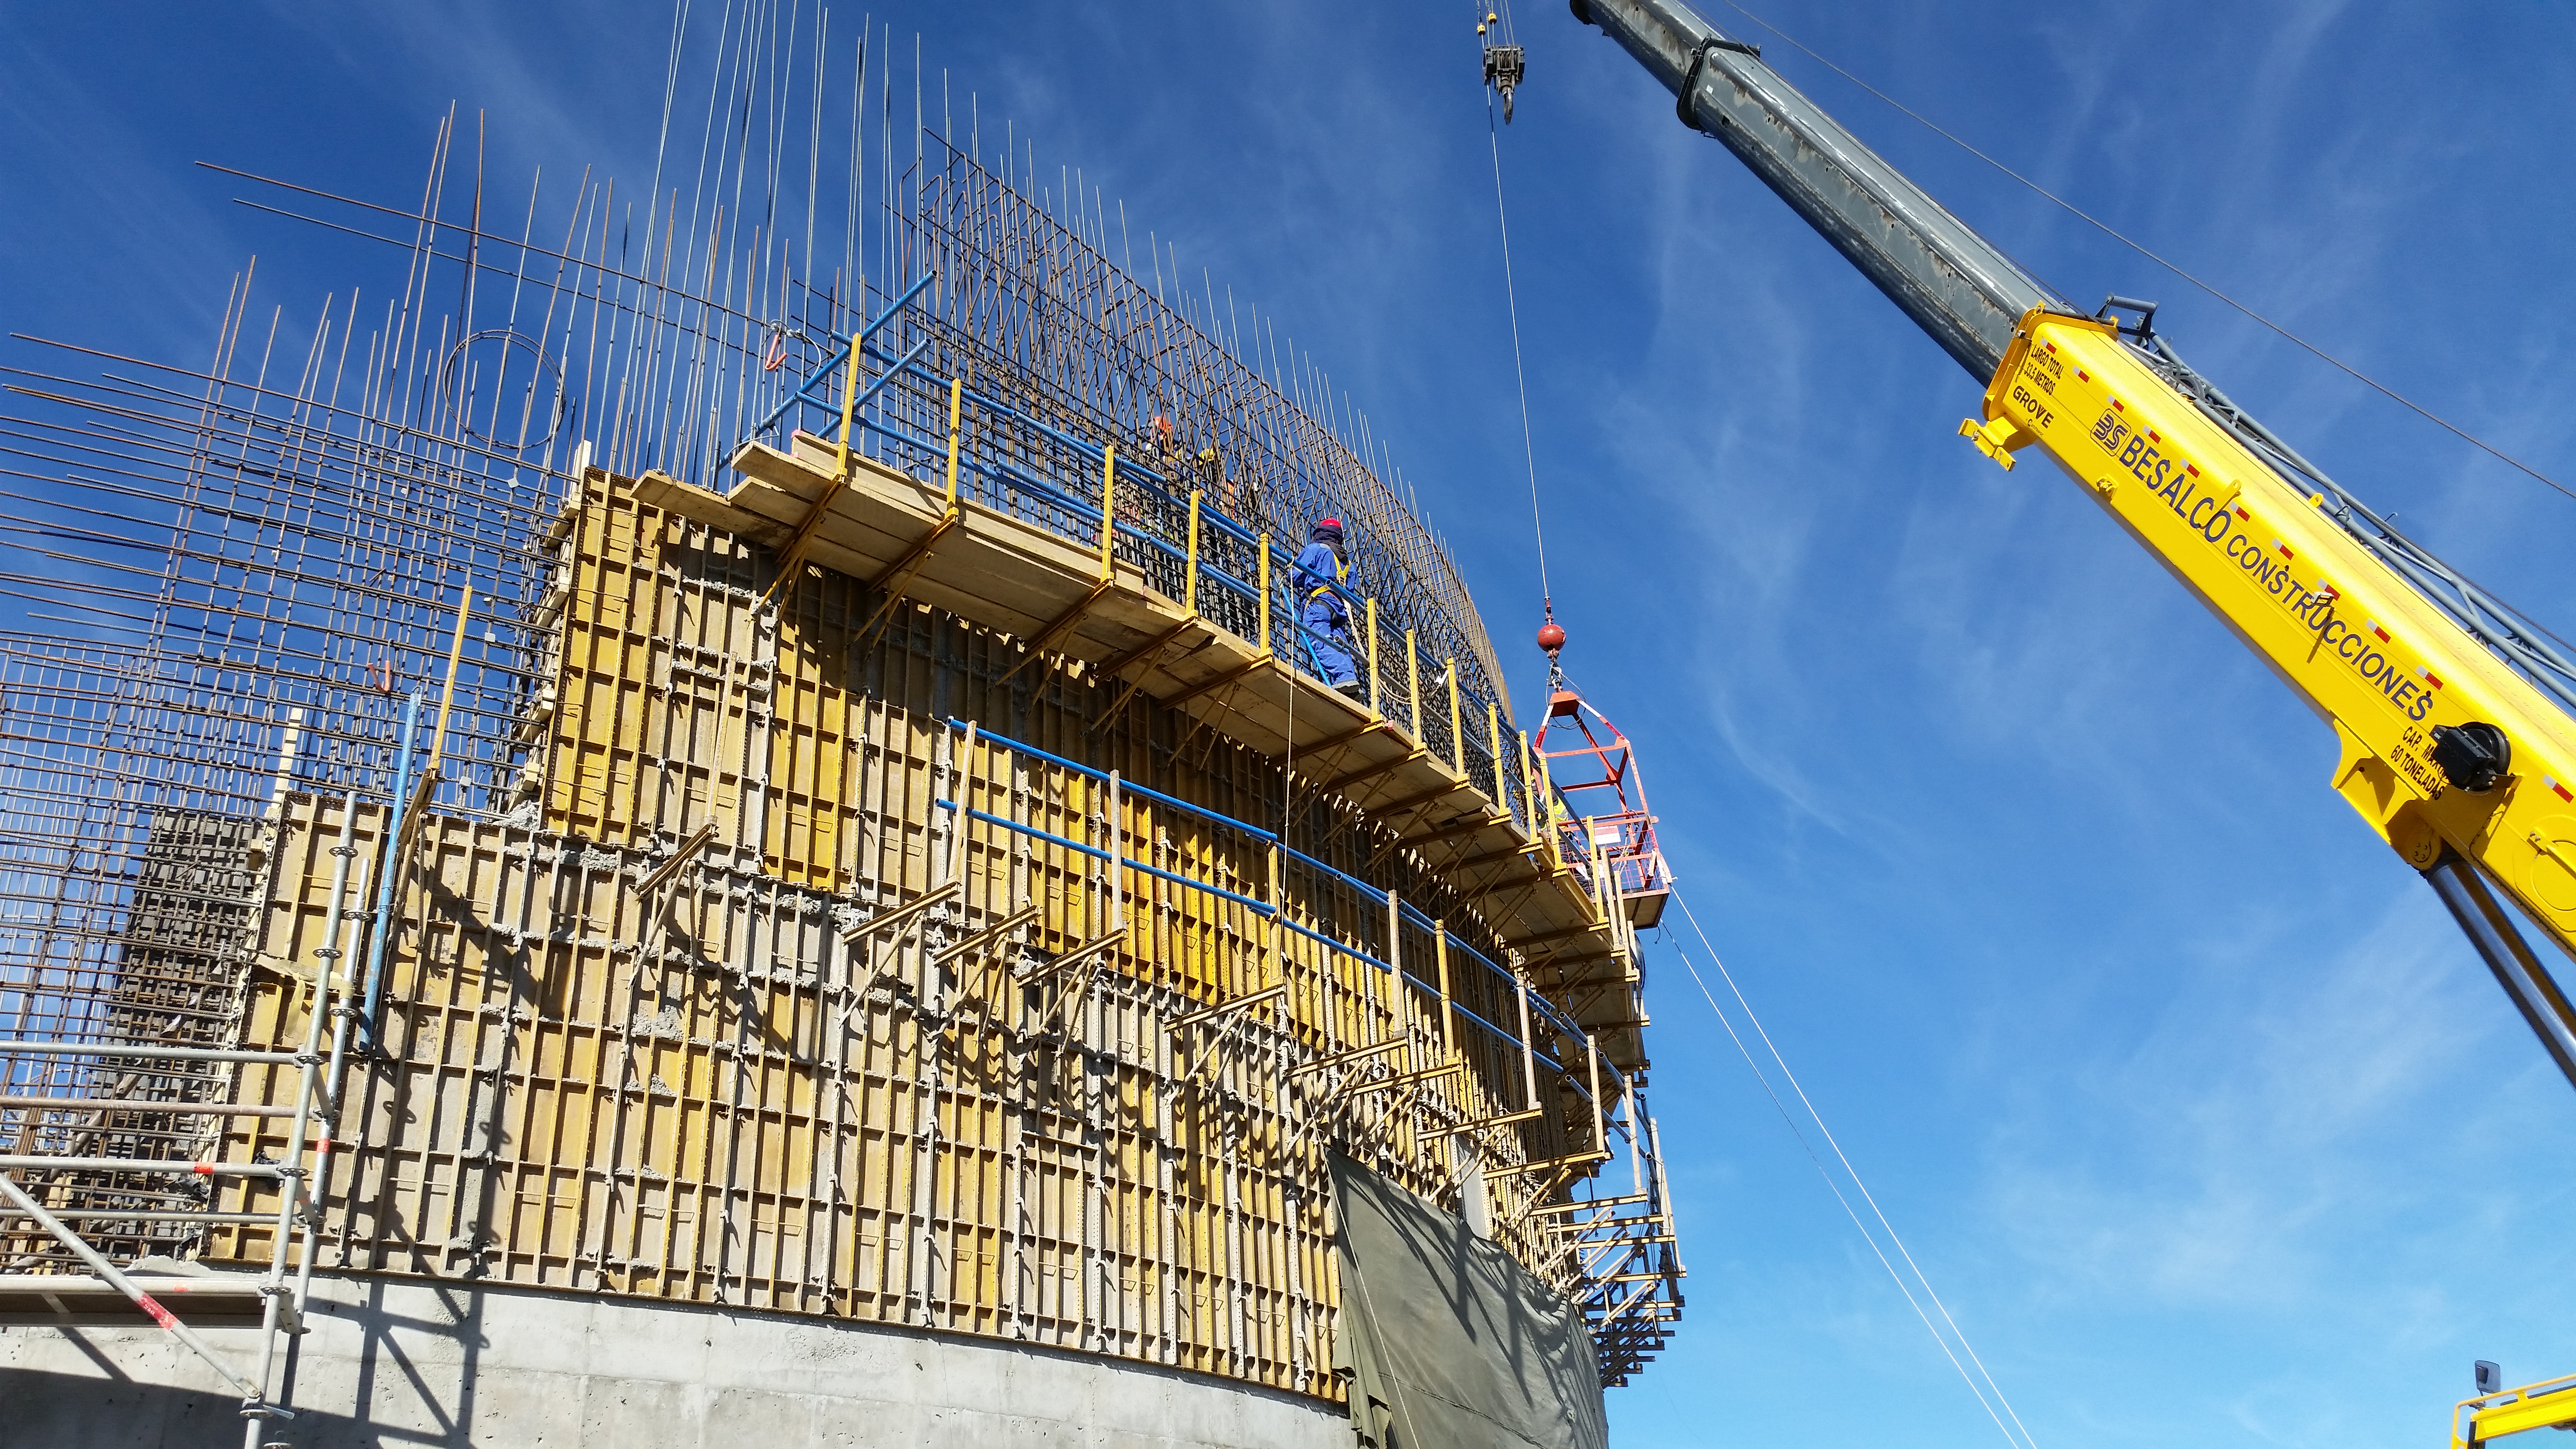

Lower enclosure progress

Progress on the lower enclosure advances.

Credit: Rubin Observatory/NSF/AURA